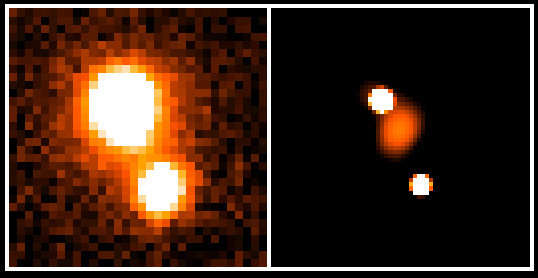

Light-bending matter in the distant Universe

This photo shows the unusual object HE 1104-1805, a gravitational lens (`cosmic mirage') in the southern constellation of Crater (the Cup) with two images of the same quasar and also the distant galaxy responsible for this effect.

This image was obtained by combining a series of exposures made at La Silla during the night of April 14 - 15, 1997, with the ESO/MPI 2.2-m telescope and the infrared detector IRAC 2b . The total exposure time was 6480 seconds in the near-infrared J-band, where the lensing galaxy is quite faint (J = 19.0 +- 0.2), but still sufficiently above the limiting magnitude of the combined image (J = 22) to be easily measurable.

The left panel shows the result of conventional image processing of the data (with seeing of about 0.8 arcsec). Only the two quasar images may be discerned.

In the right panel, however, the images have been simultaneously treated (deconvolved) by means of new software developed for this programme, cf. http://vela.astro.ulg.ac.be/imaproc. The resulting angular resolution is now 0.27 arcsecond, i.e. approaching that of the Hubble Space Telescope (0.13 arcsec in the J-band and 0.23 arcsec in the K-band with HST + NICMOS).

Now the lensing galaxy is clearly visible between the two quasar images. It is closer to the strongest of the two (`A'; upper); this is unusual and indicates the presence of more mass in the lensing system that what is directly observable. It may therefore be that dark (invisible) matter plays an important role in this gravitational lens.

Credit: ESO